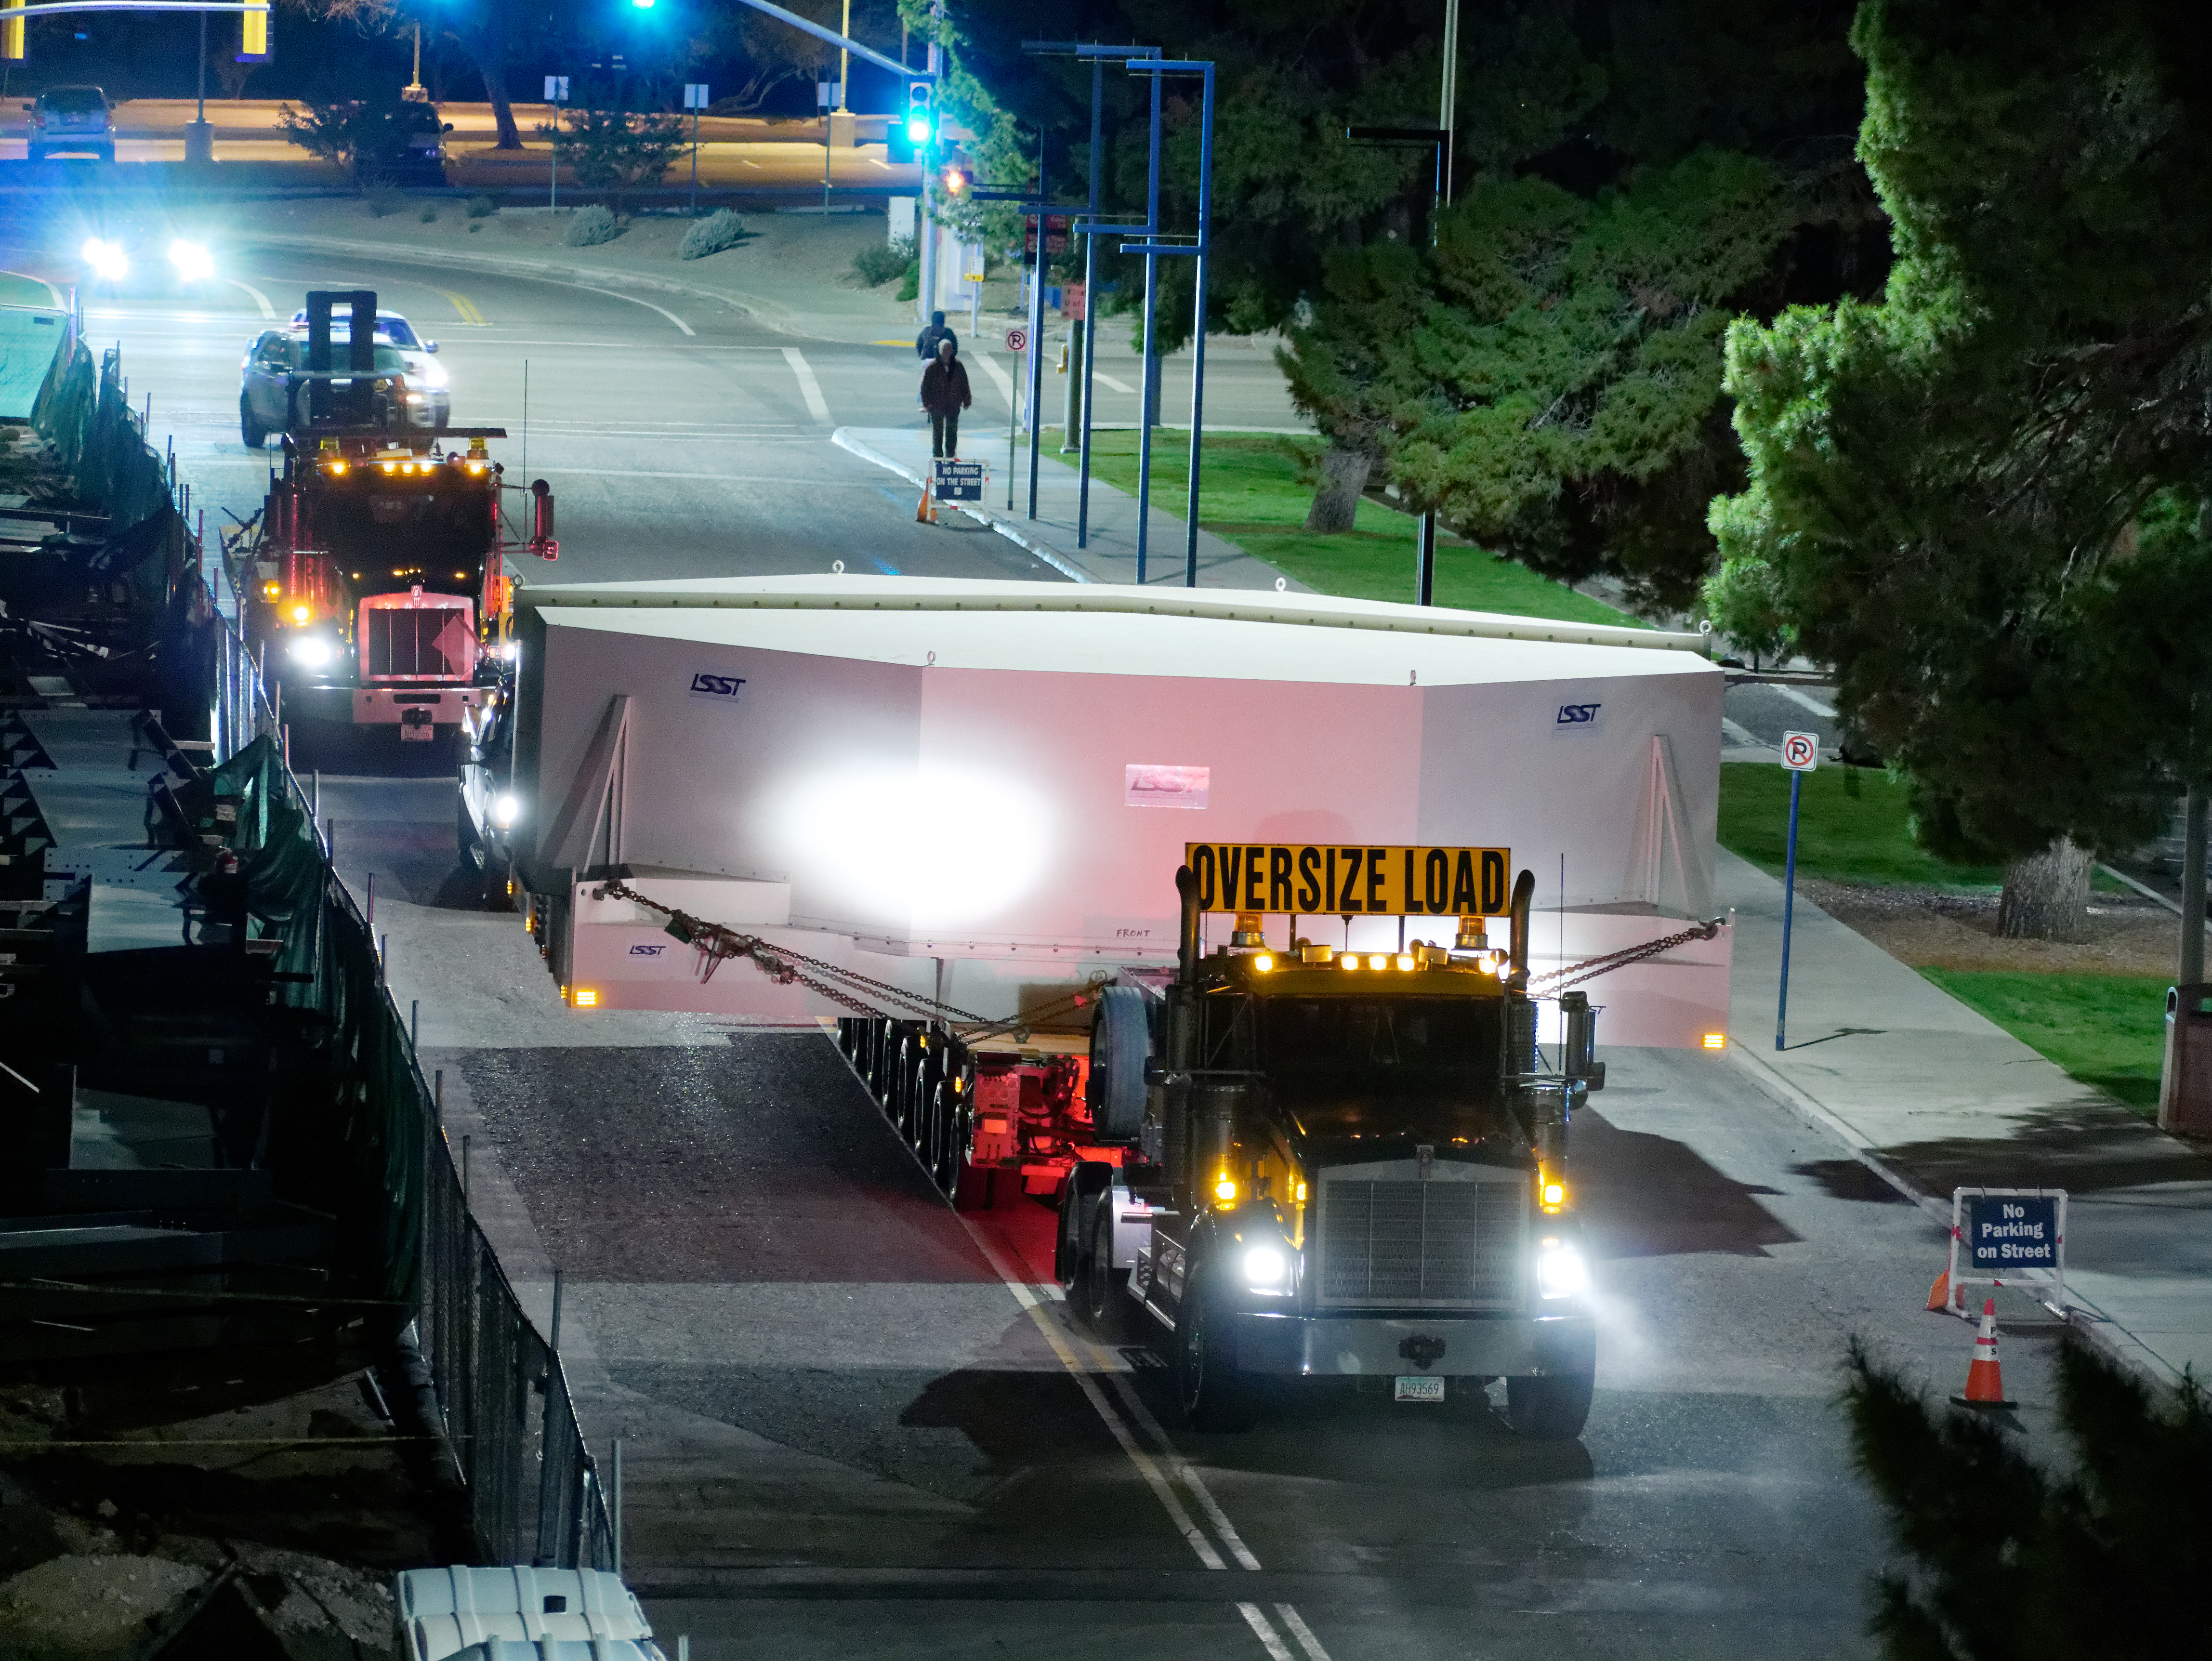

M1M3 Move

On October 18, 2018, the M1M3 Mirror was moved to the Richard F. Caris Mirror Lab on a Precision Heavy Haul truck. The Mirror had been in storage in hangar at Million Air since its fabrication, which was completed in 2015. Now that both the Cell and the Mirror are in the Lab, the next step is the installation of the Mirror onto the M1M3 Cell using the vacuum lifter.

Credit: Rubin Observatory/NSF/AURA